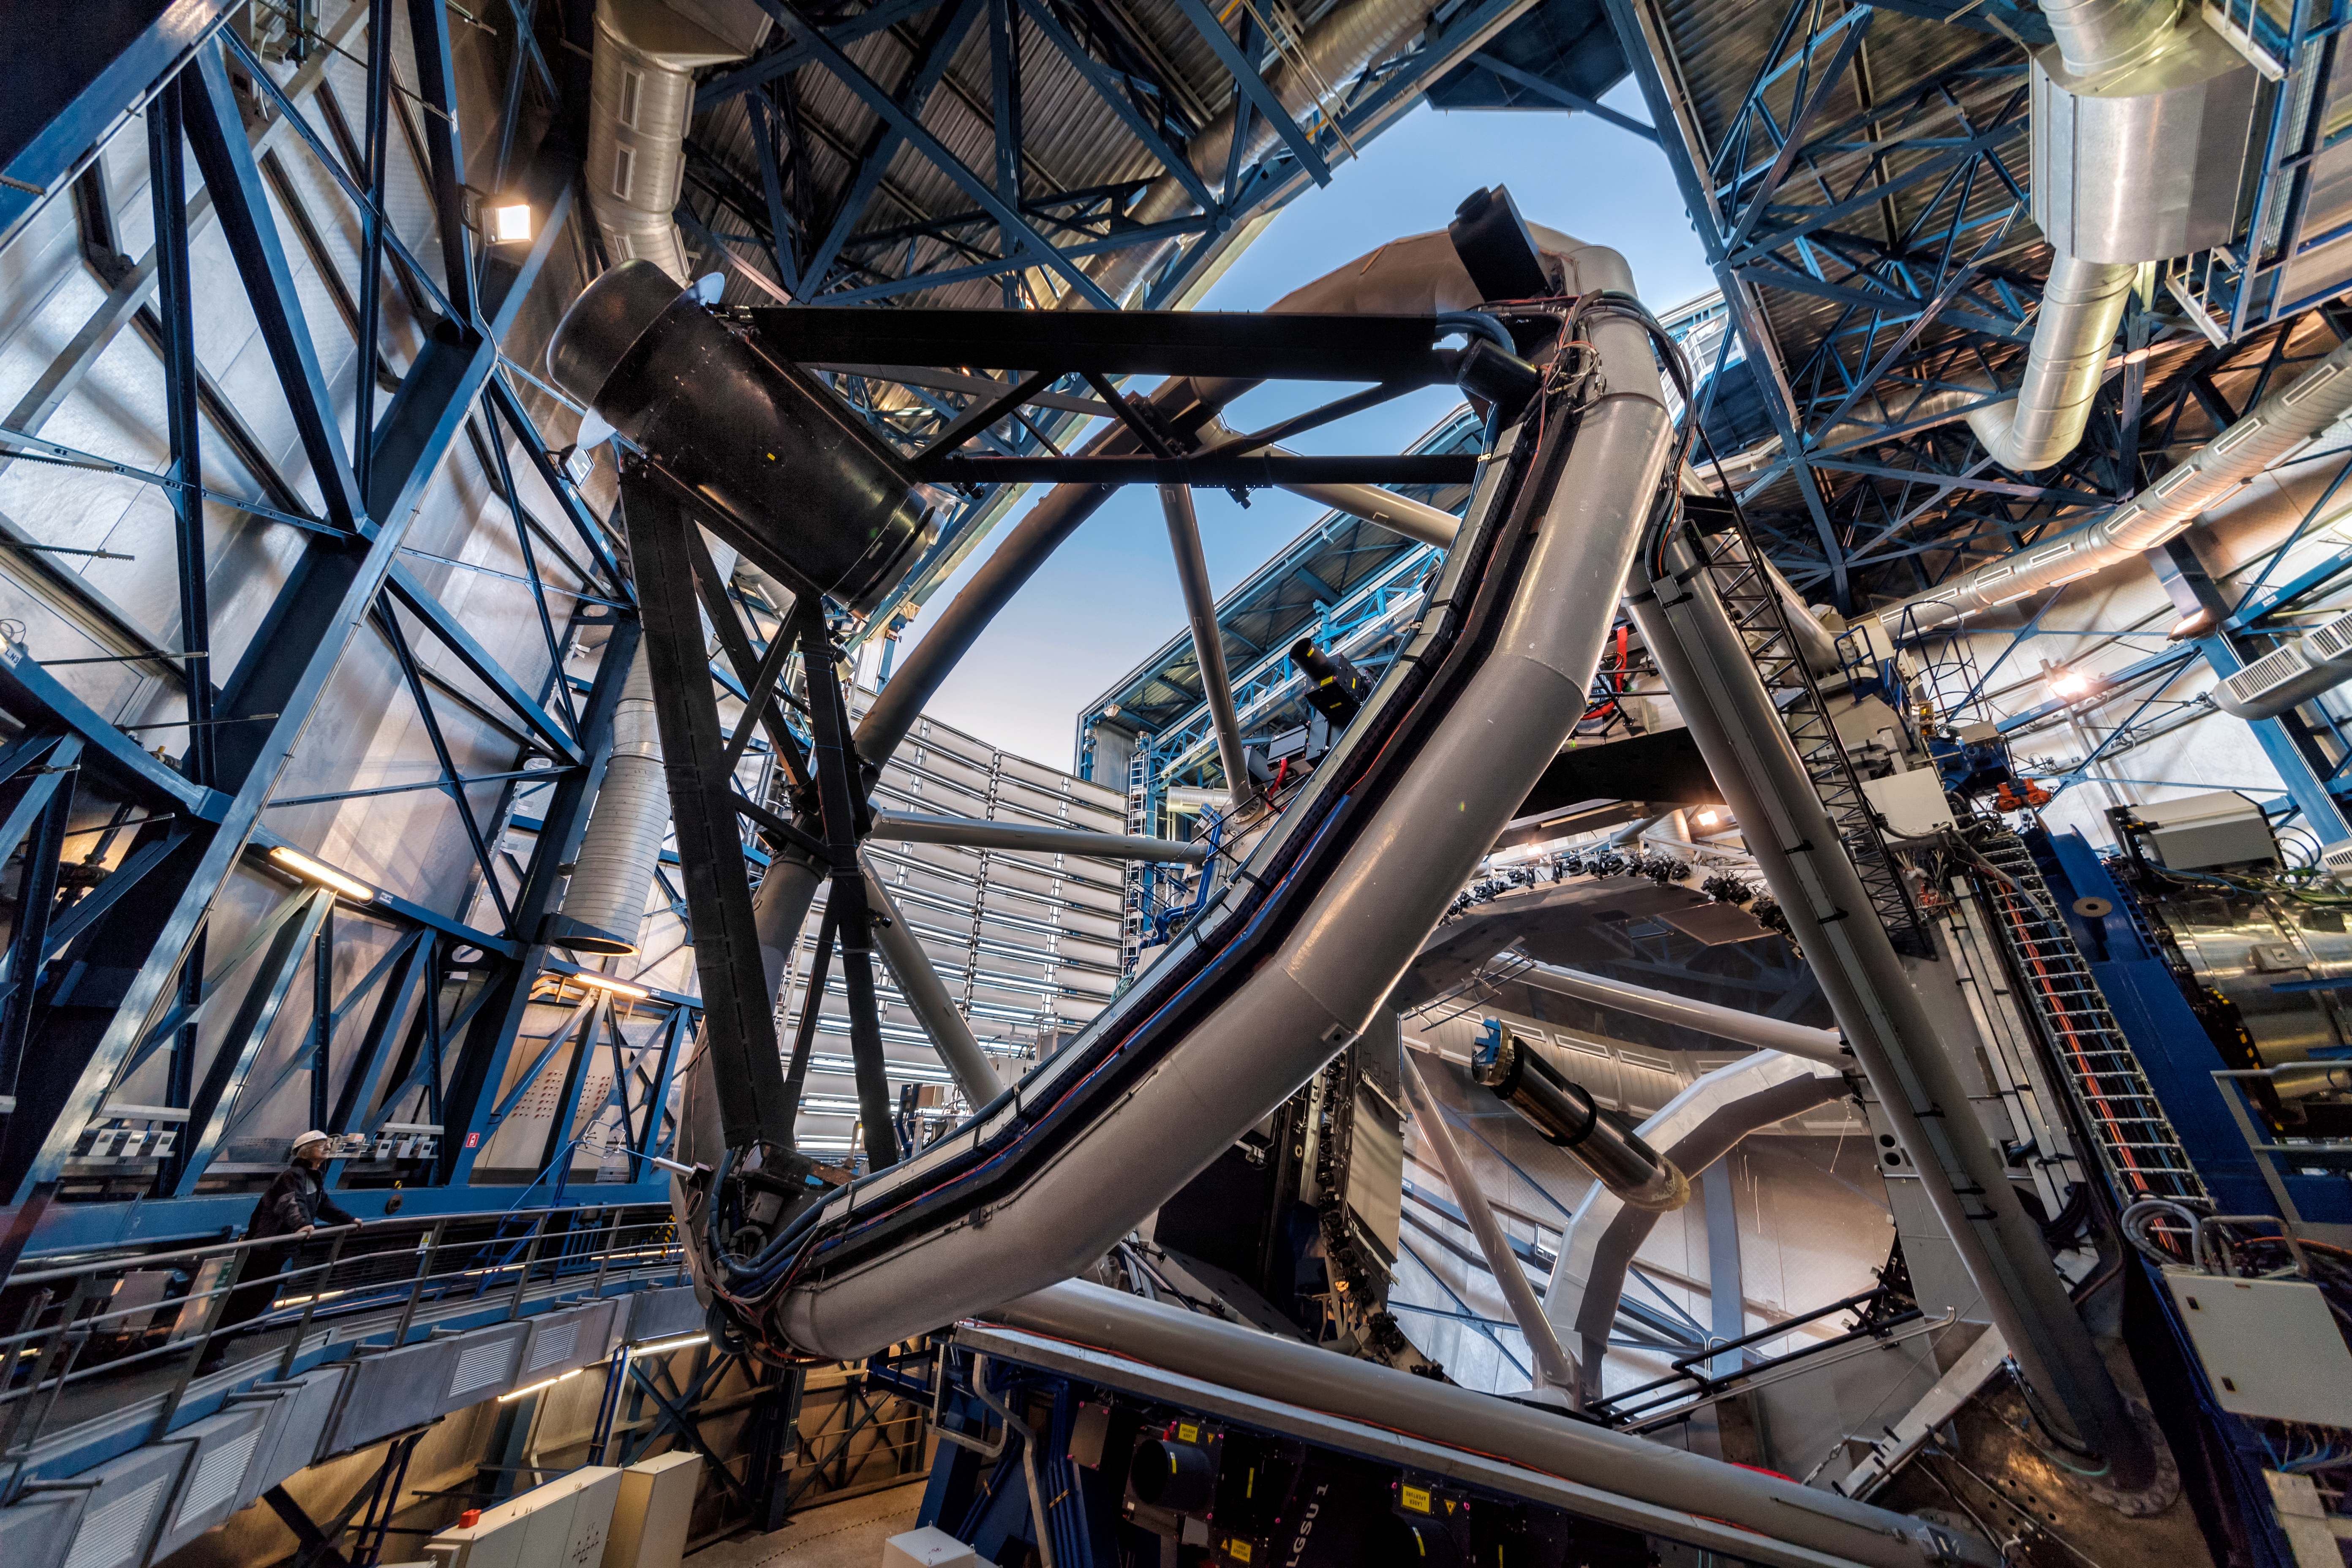

The inner workings

This view from inside one of the Unit Telescopes of ESO's Very Large Telescope gives a glimpse into the complexity and sophistication of this astronomical technology. Each of the Unit Telescopes has a main mirror 8.2 metres in diameter, and can see things four billion times fainter than what can be seen with the unaided eye. Together they form the VLT, which is the world's most advanced optical instrument, a formidable science machine.

Credit: A. Ghizzi Panizza/ESO